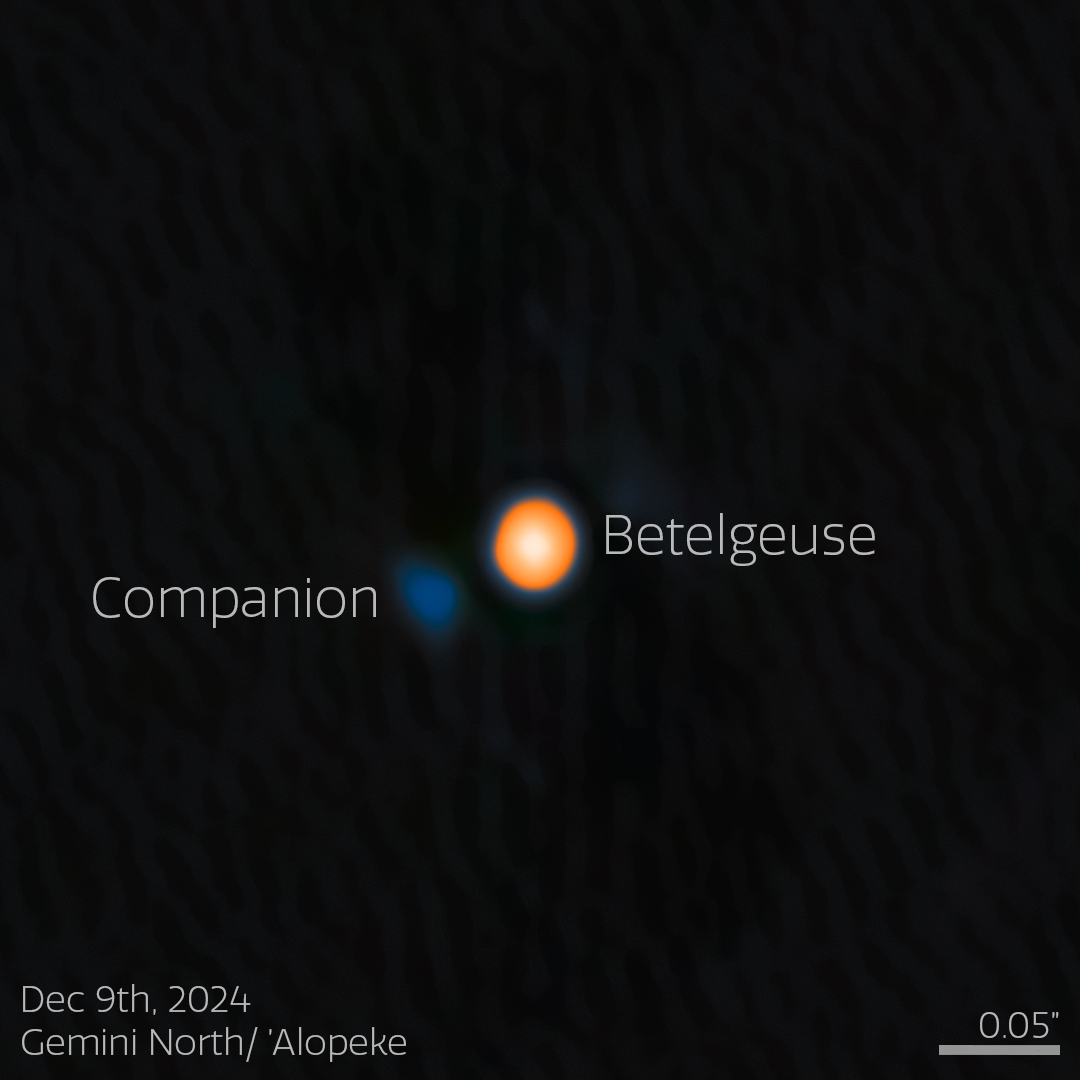

Betelgeuse and Its Stellar Companion (annotated)

Using the NASA-NSF-funded ‘Alopeke instrument on the Gemini North telescope, one half of the International Gemini Observatory, partly funded by the U.S. National Science Foundation (NSF) and operated by NSF NOIRLab, astronomers have discovered a companion star in an incredibly tight orbit around Betelgeuse. This discovery answers the millennia-old question of why this famous star experiences a roughly six-year-long periodic change in its brightness, and provides insight into the physical mechanisms behind other variable red supergiants. The companion star appears blue here because, based on the team’s analysis, it is likely an A- or B-type star, both of which are blue-white due to their high temperatures.

‘Alopeke is funded by the NASA-NSF Exoplanet Observational Research Program (NN-EXPLORE).

Credit: International Gemini Observatory/NOIRLab/NSF/AURAImage Processing: M. Zamani (NSF NOIRLab)